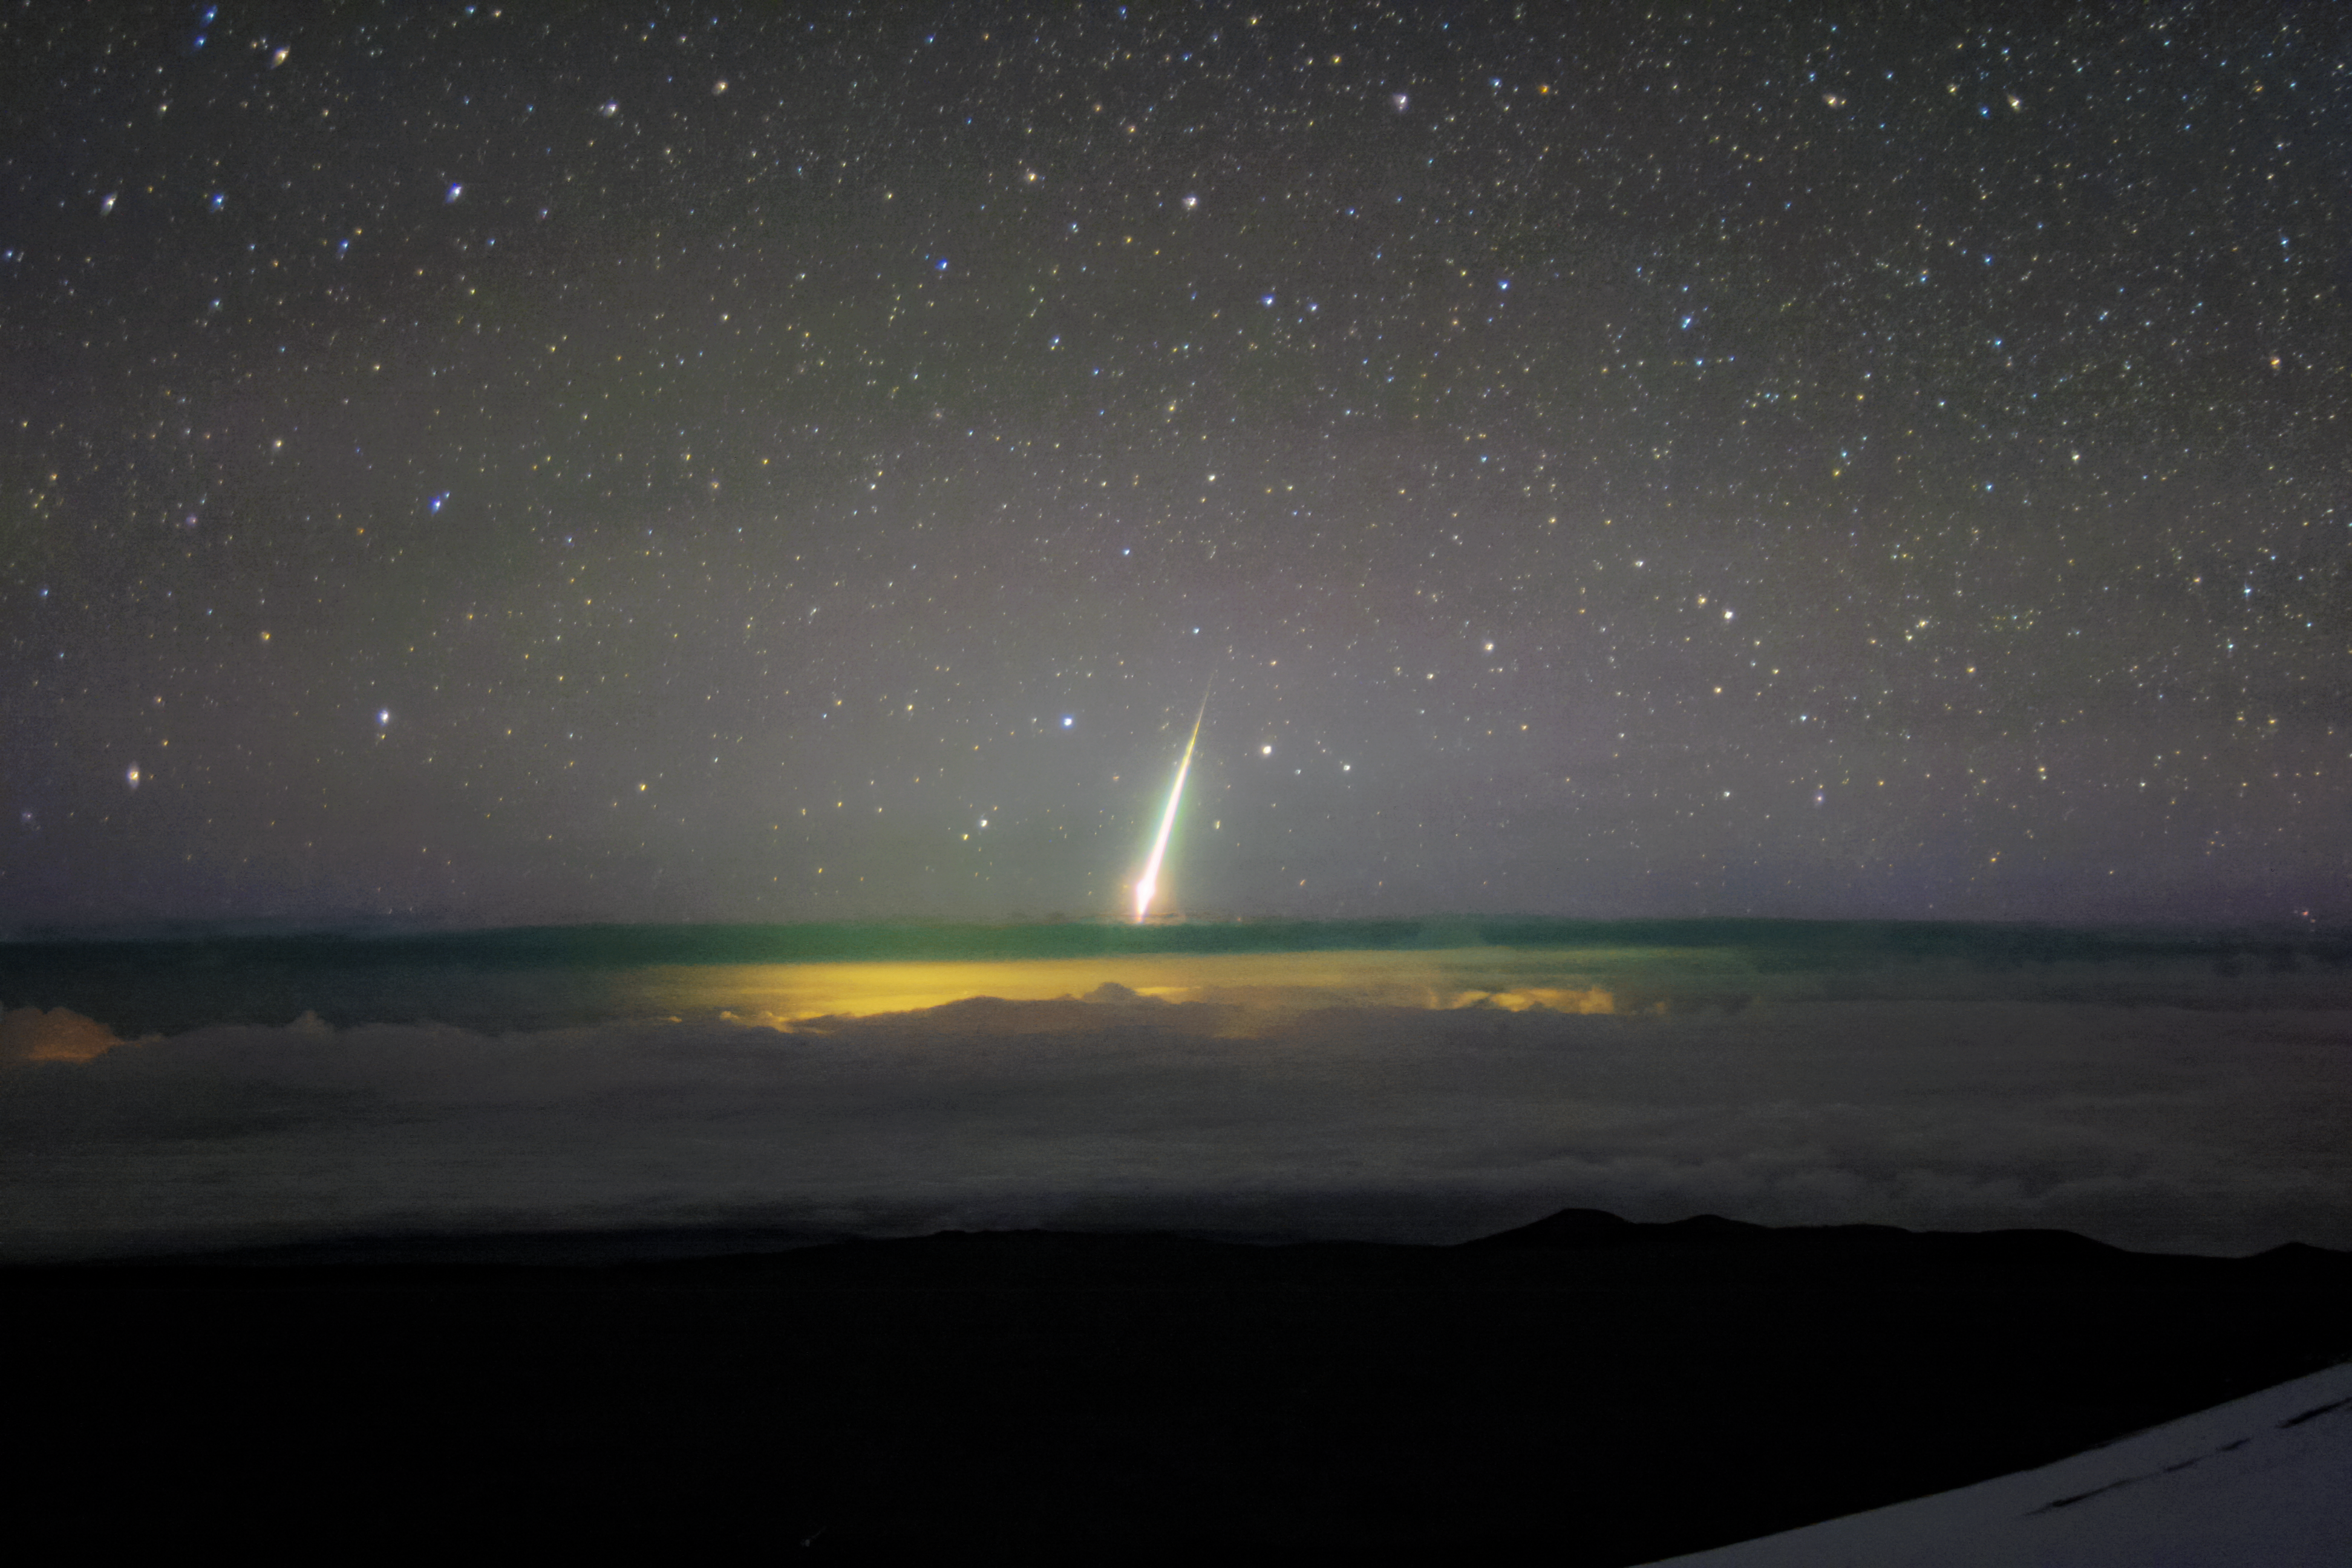

Fireball from Maunakea

A bright meteor known as a "fireball" can be seen in this image taken from Maunakea. The lights of Hilo, HI can be seen illuminating the cloud deck below.

Credit: NOIRLab/AURA/NSF